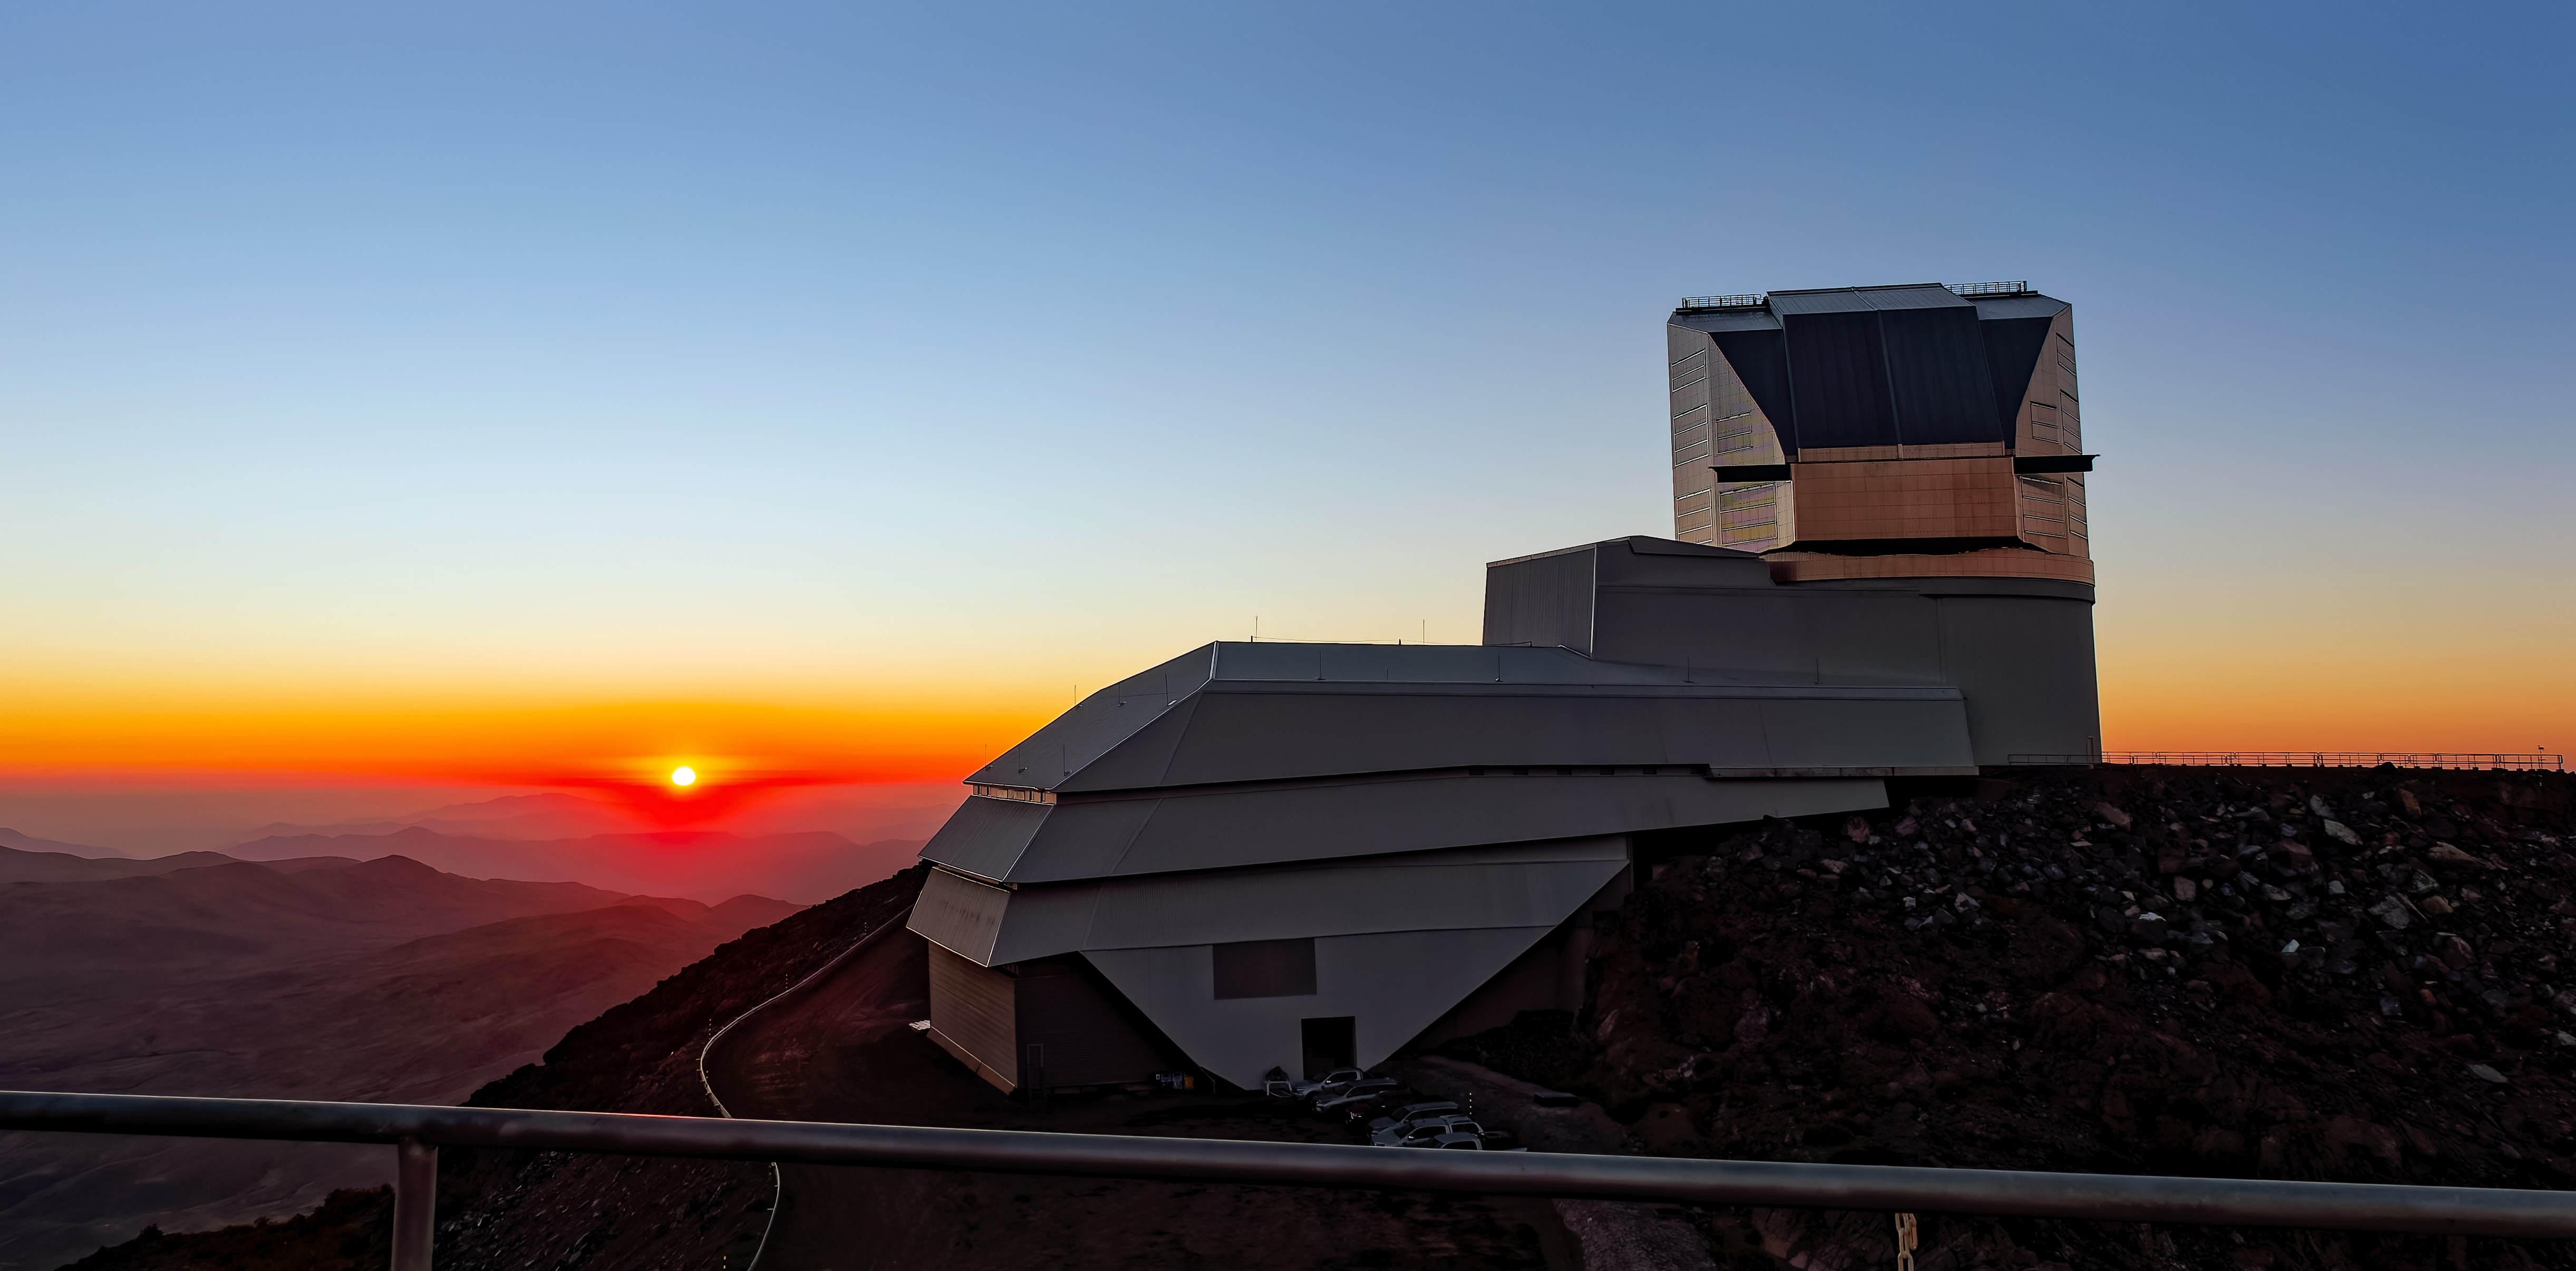

Night begins at Rubin

The sun sets and night falls at Cerro Pachón, home of NSF–DOE Rubin Observatory.

Credit: NSF–DOE Rubin Observatory/NOIRLab/SLAC/AURA/W. O'Mullane